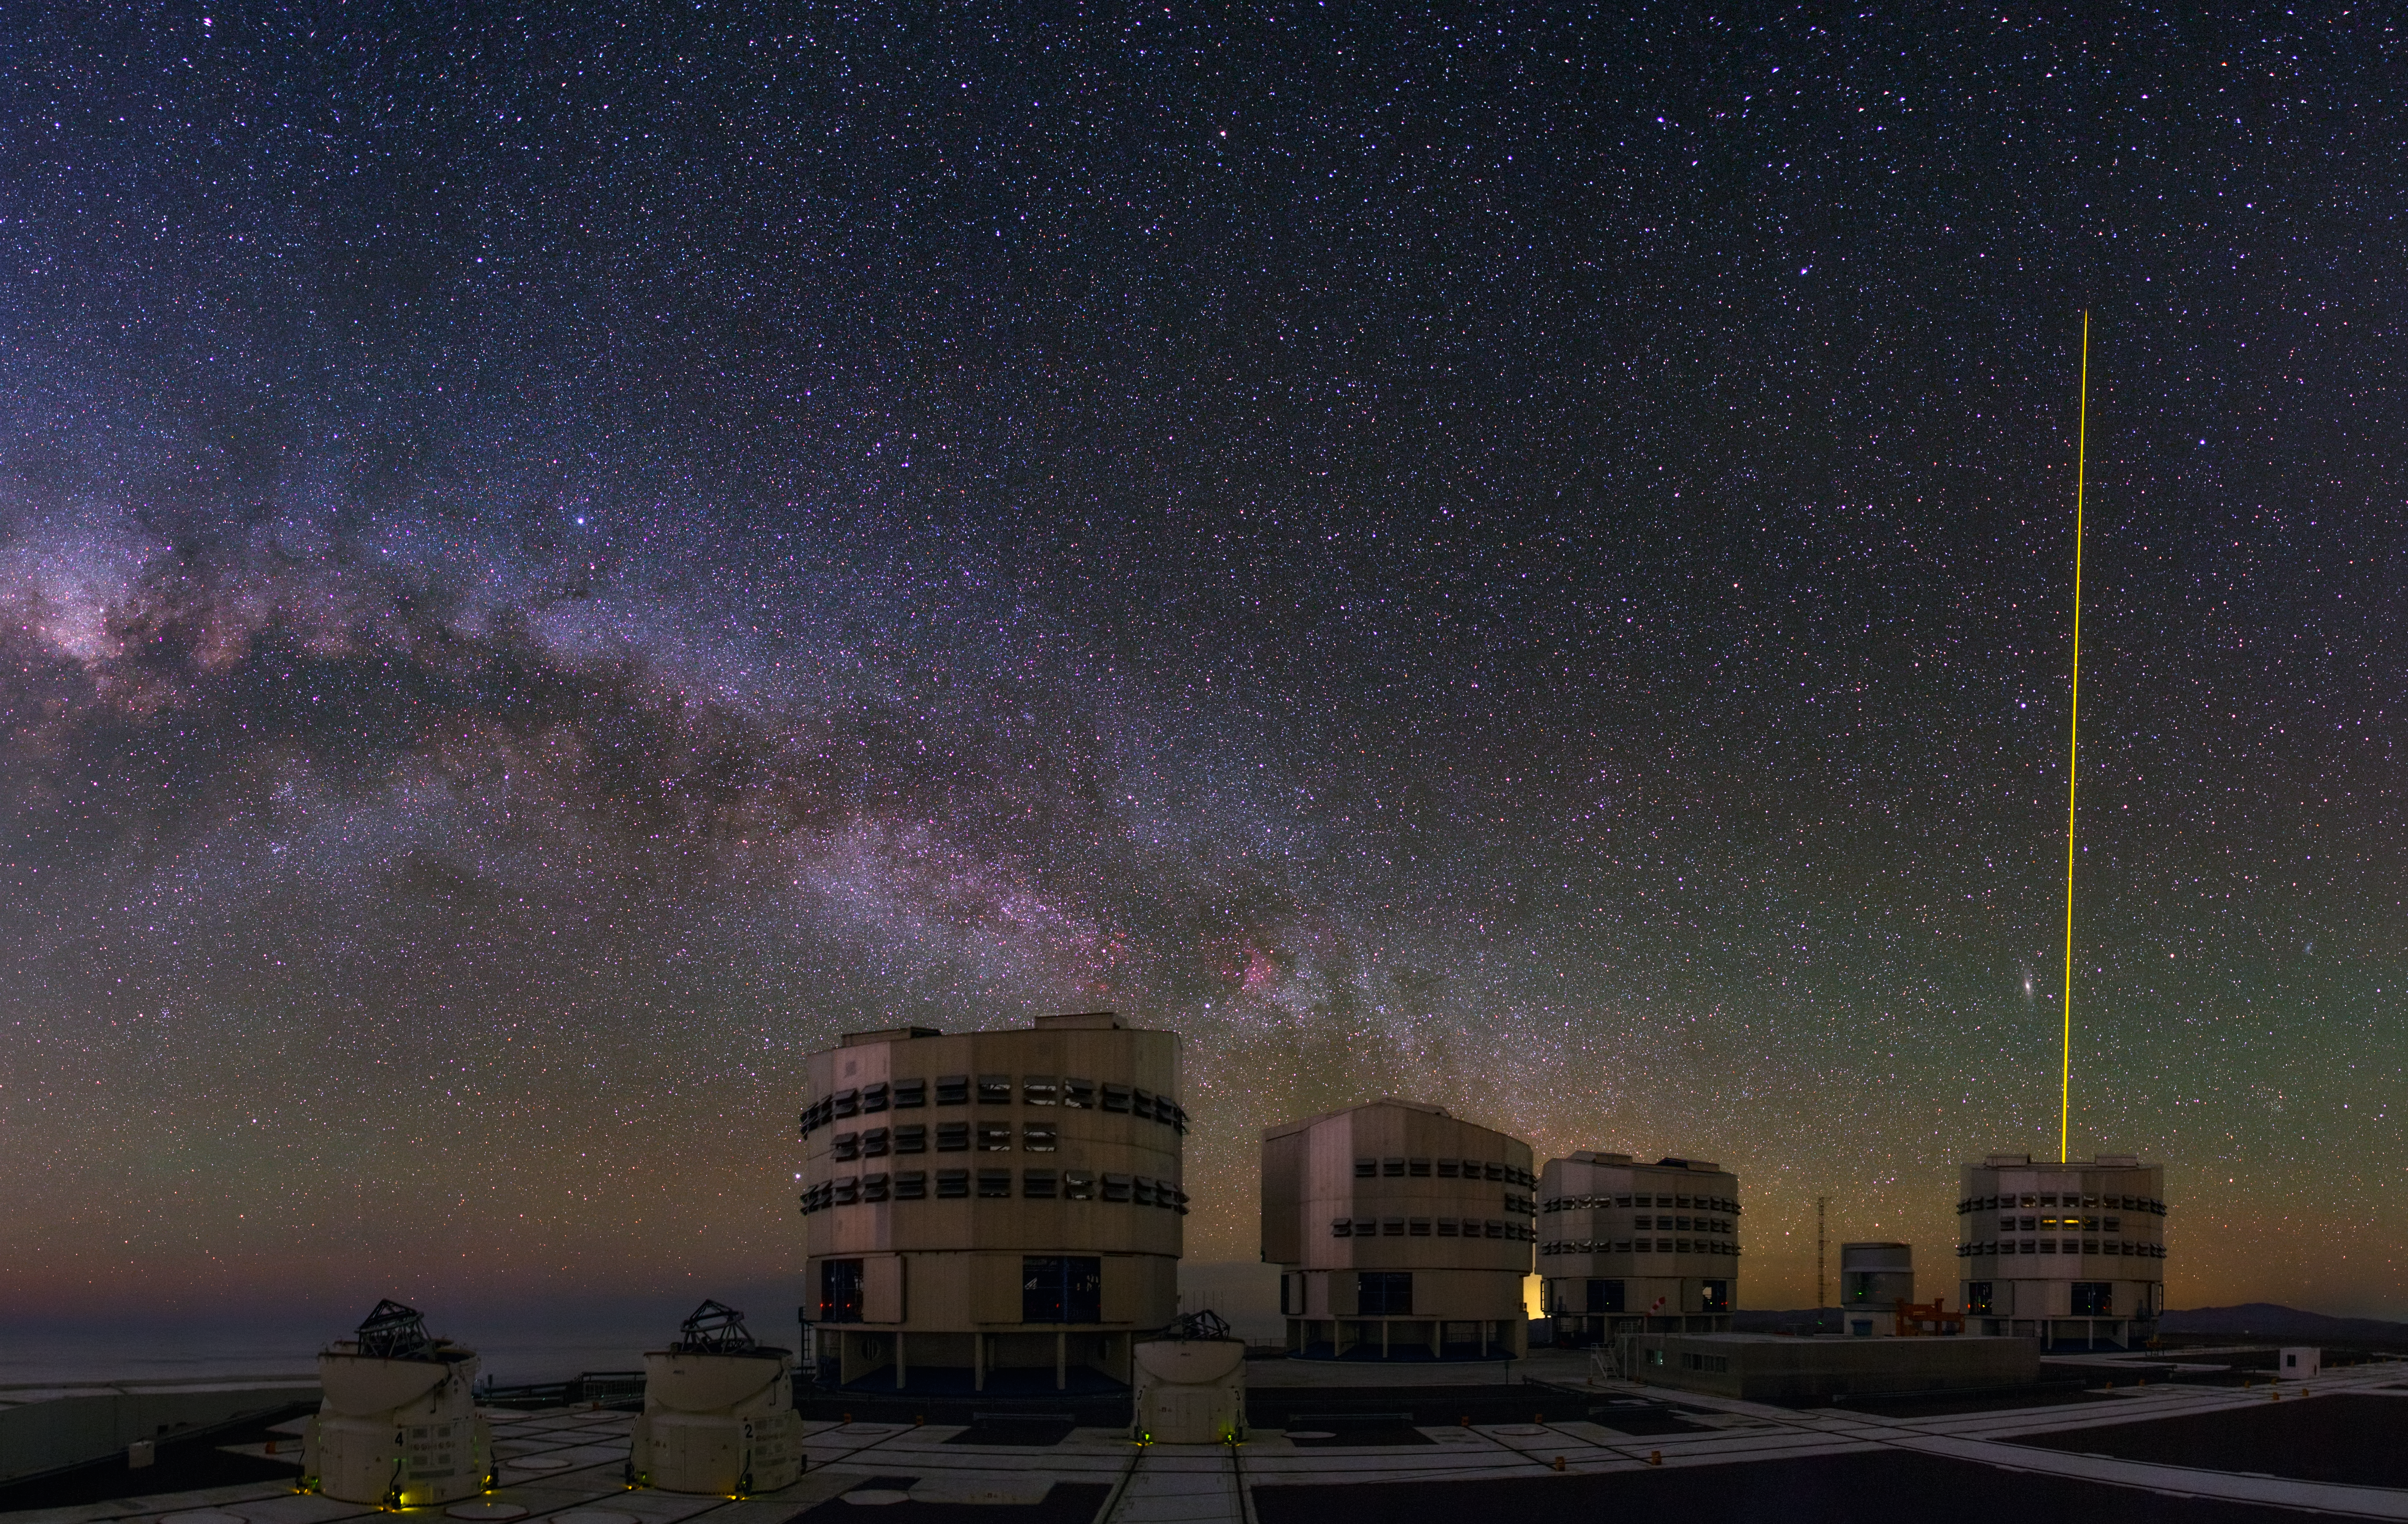

Panorama of the VLT in action

This panorama was taken by Babak Tafreshi, one of the ESO Photo Ambassadors, on the platform of ESO’s Very Large Telescope (VLT) on Cerro Paranal in Chile. Our purple, dusty Milky Way galaxy can be seen to arc across the sky above the Unit Telescopes and Auxiliary Telescopes which can work together, to form a giant ‘interferometer’, the ESO Very Large Telescope Interferometer.

Credit: ESO/B. Tafreshi (twanight.org)